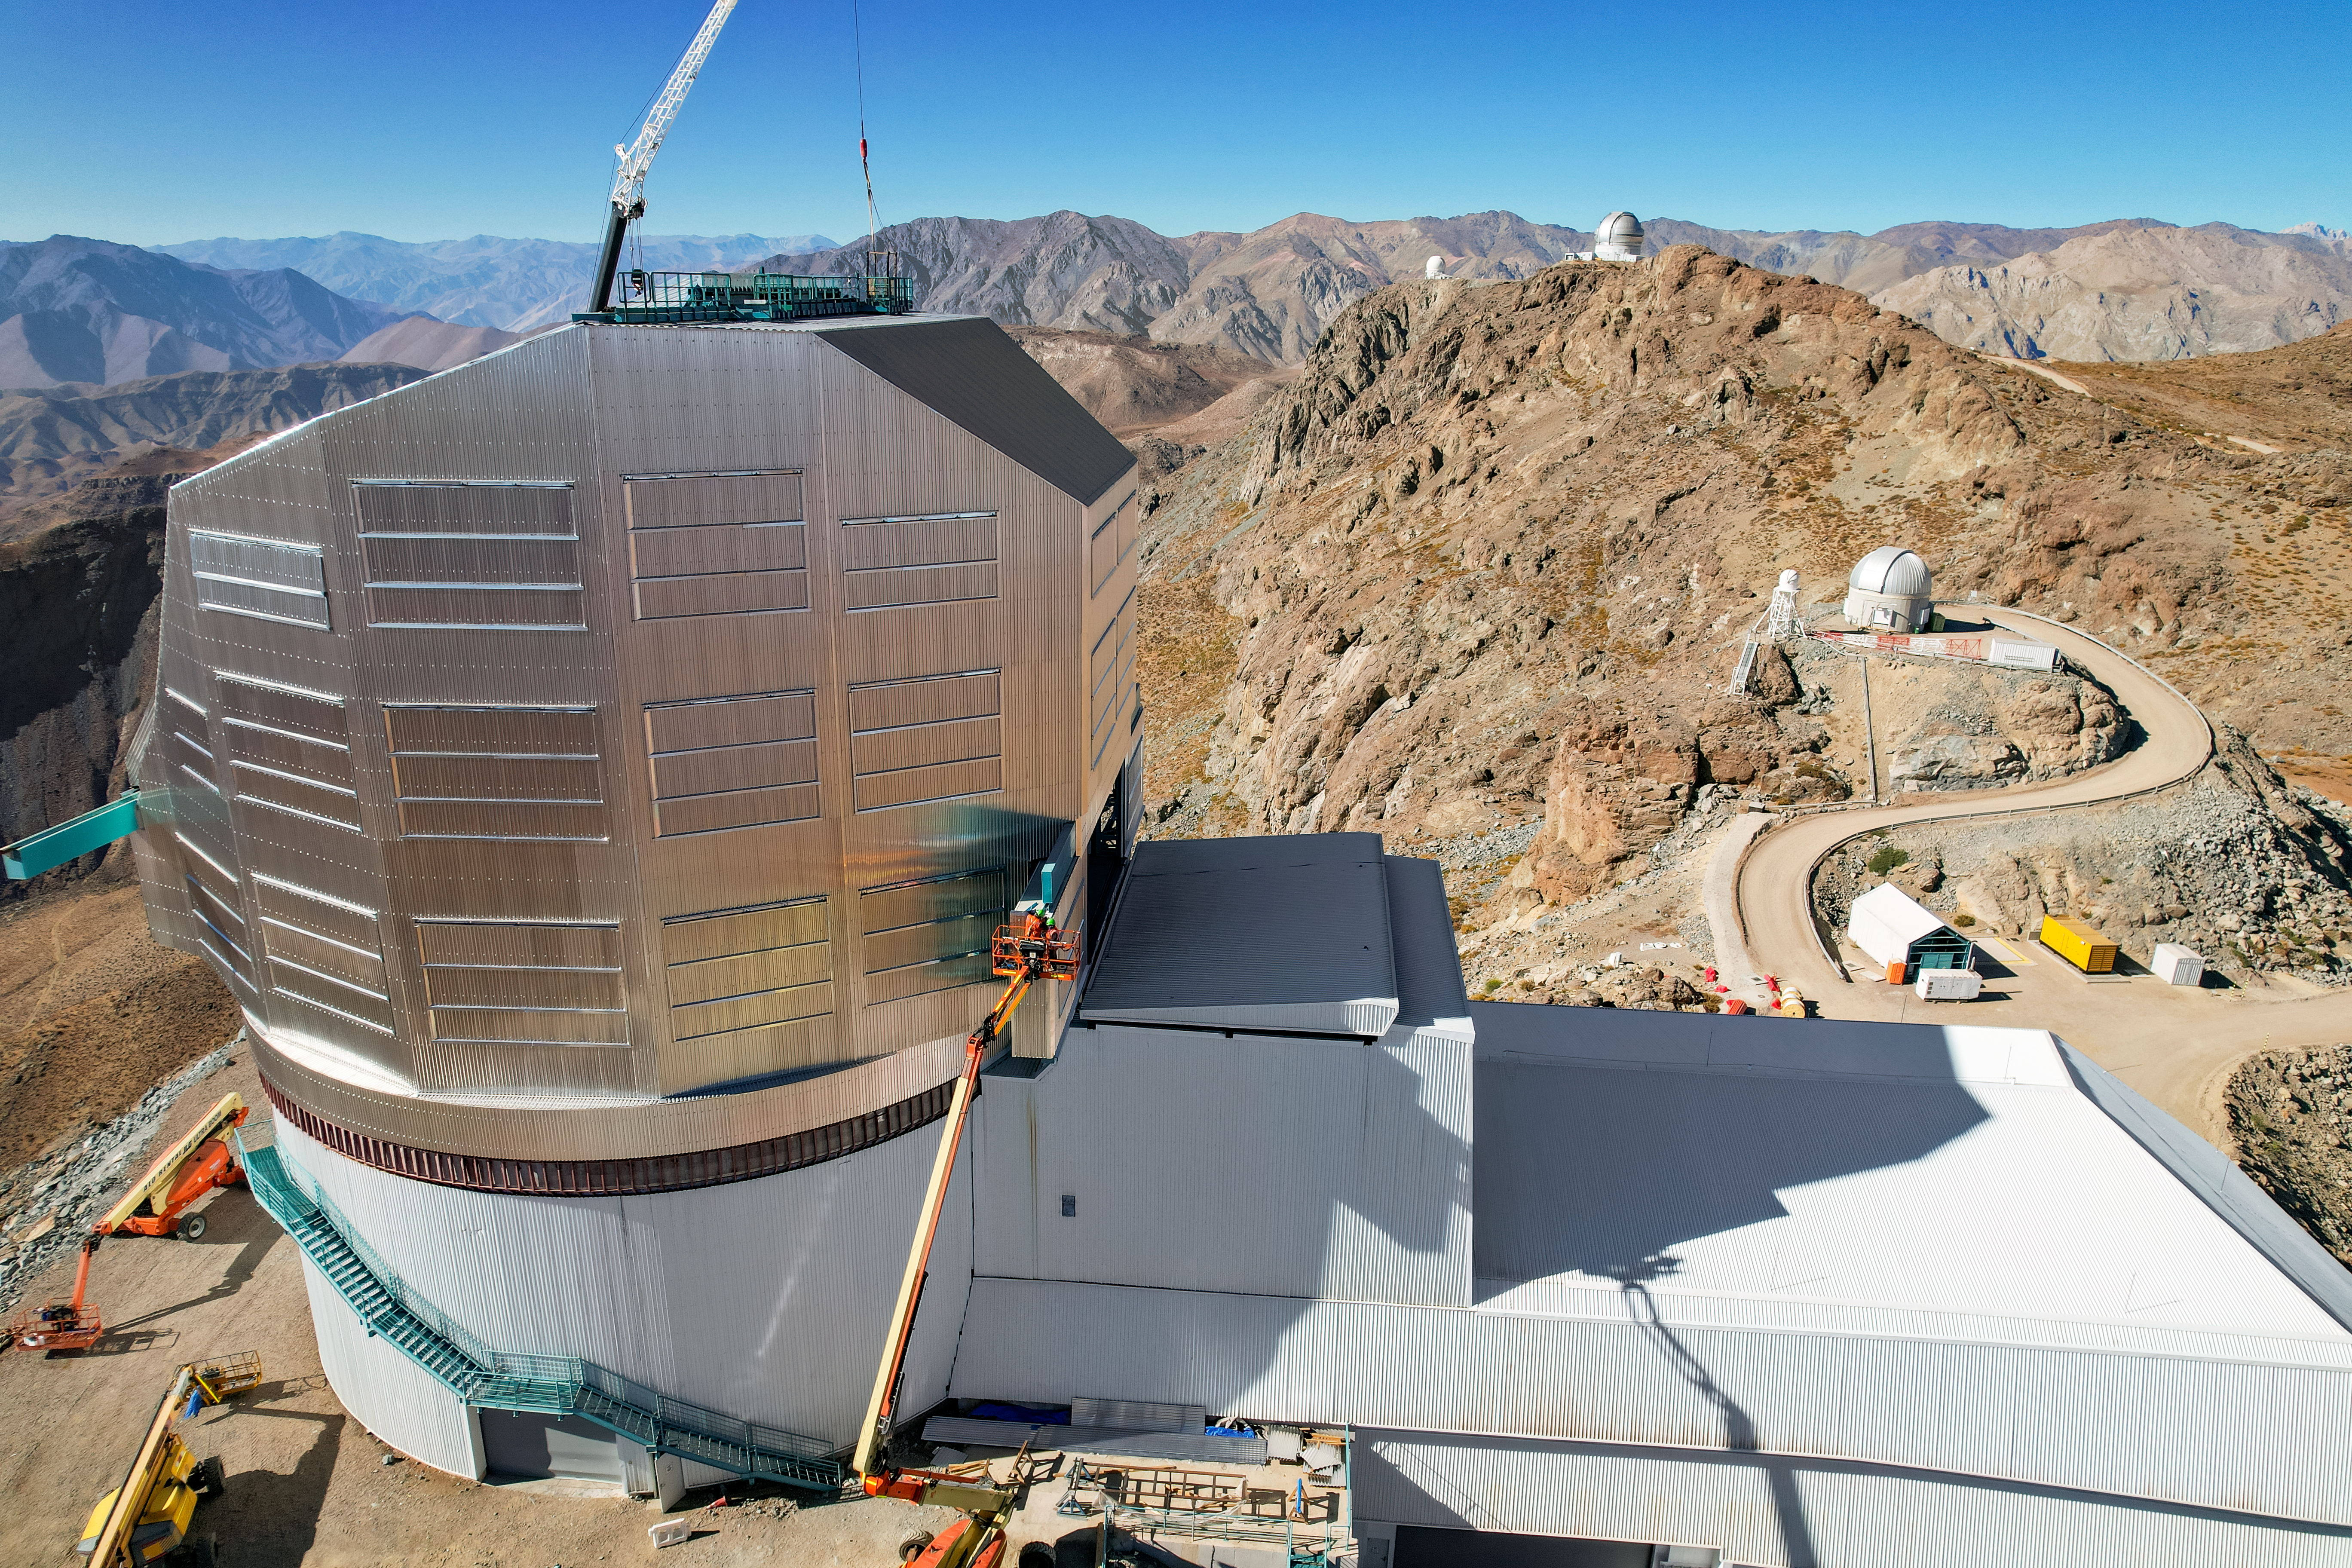

Rubin Observatory Dome

A view of the NSF-DOE Vera C. Rubin Observatory dome in April 2023.

Credit: RubinObs/NOIRLab/SLAC/NSF/DOE/AURA